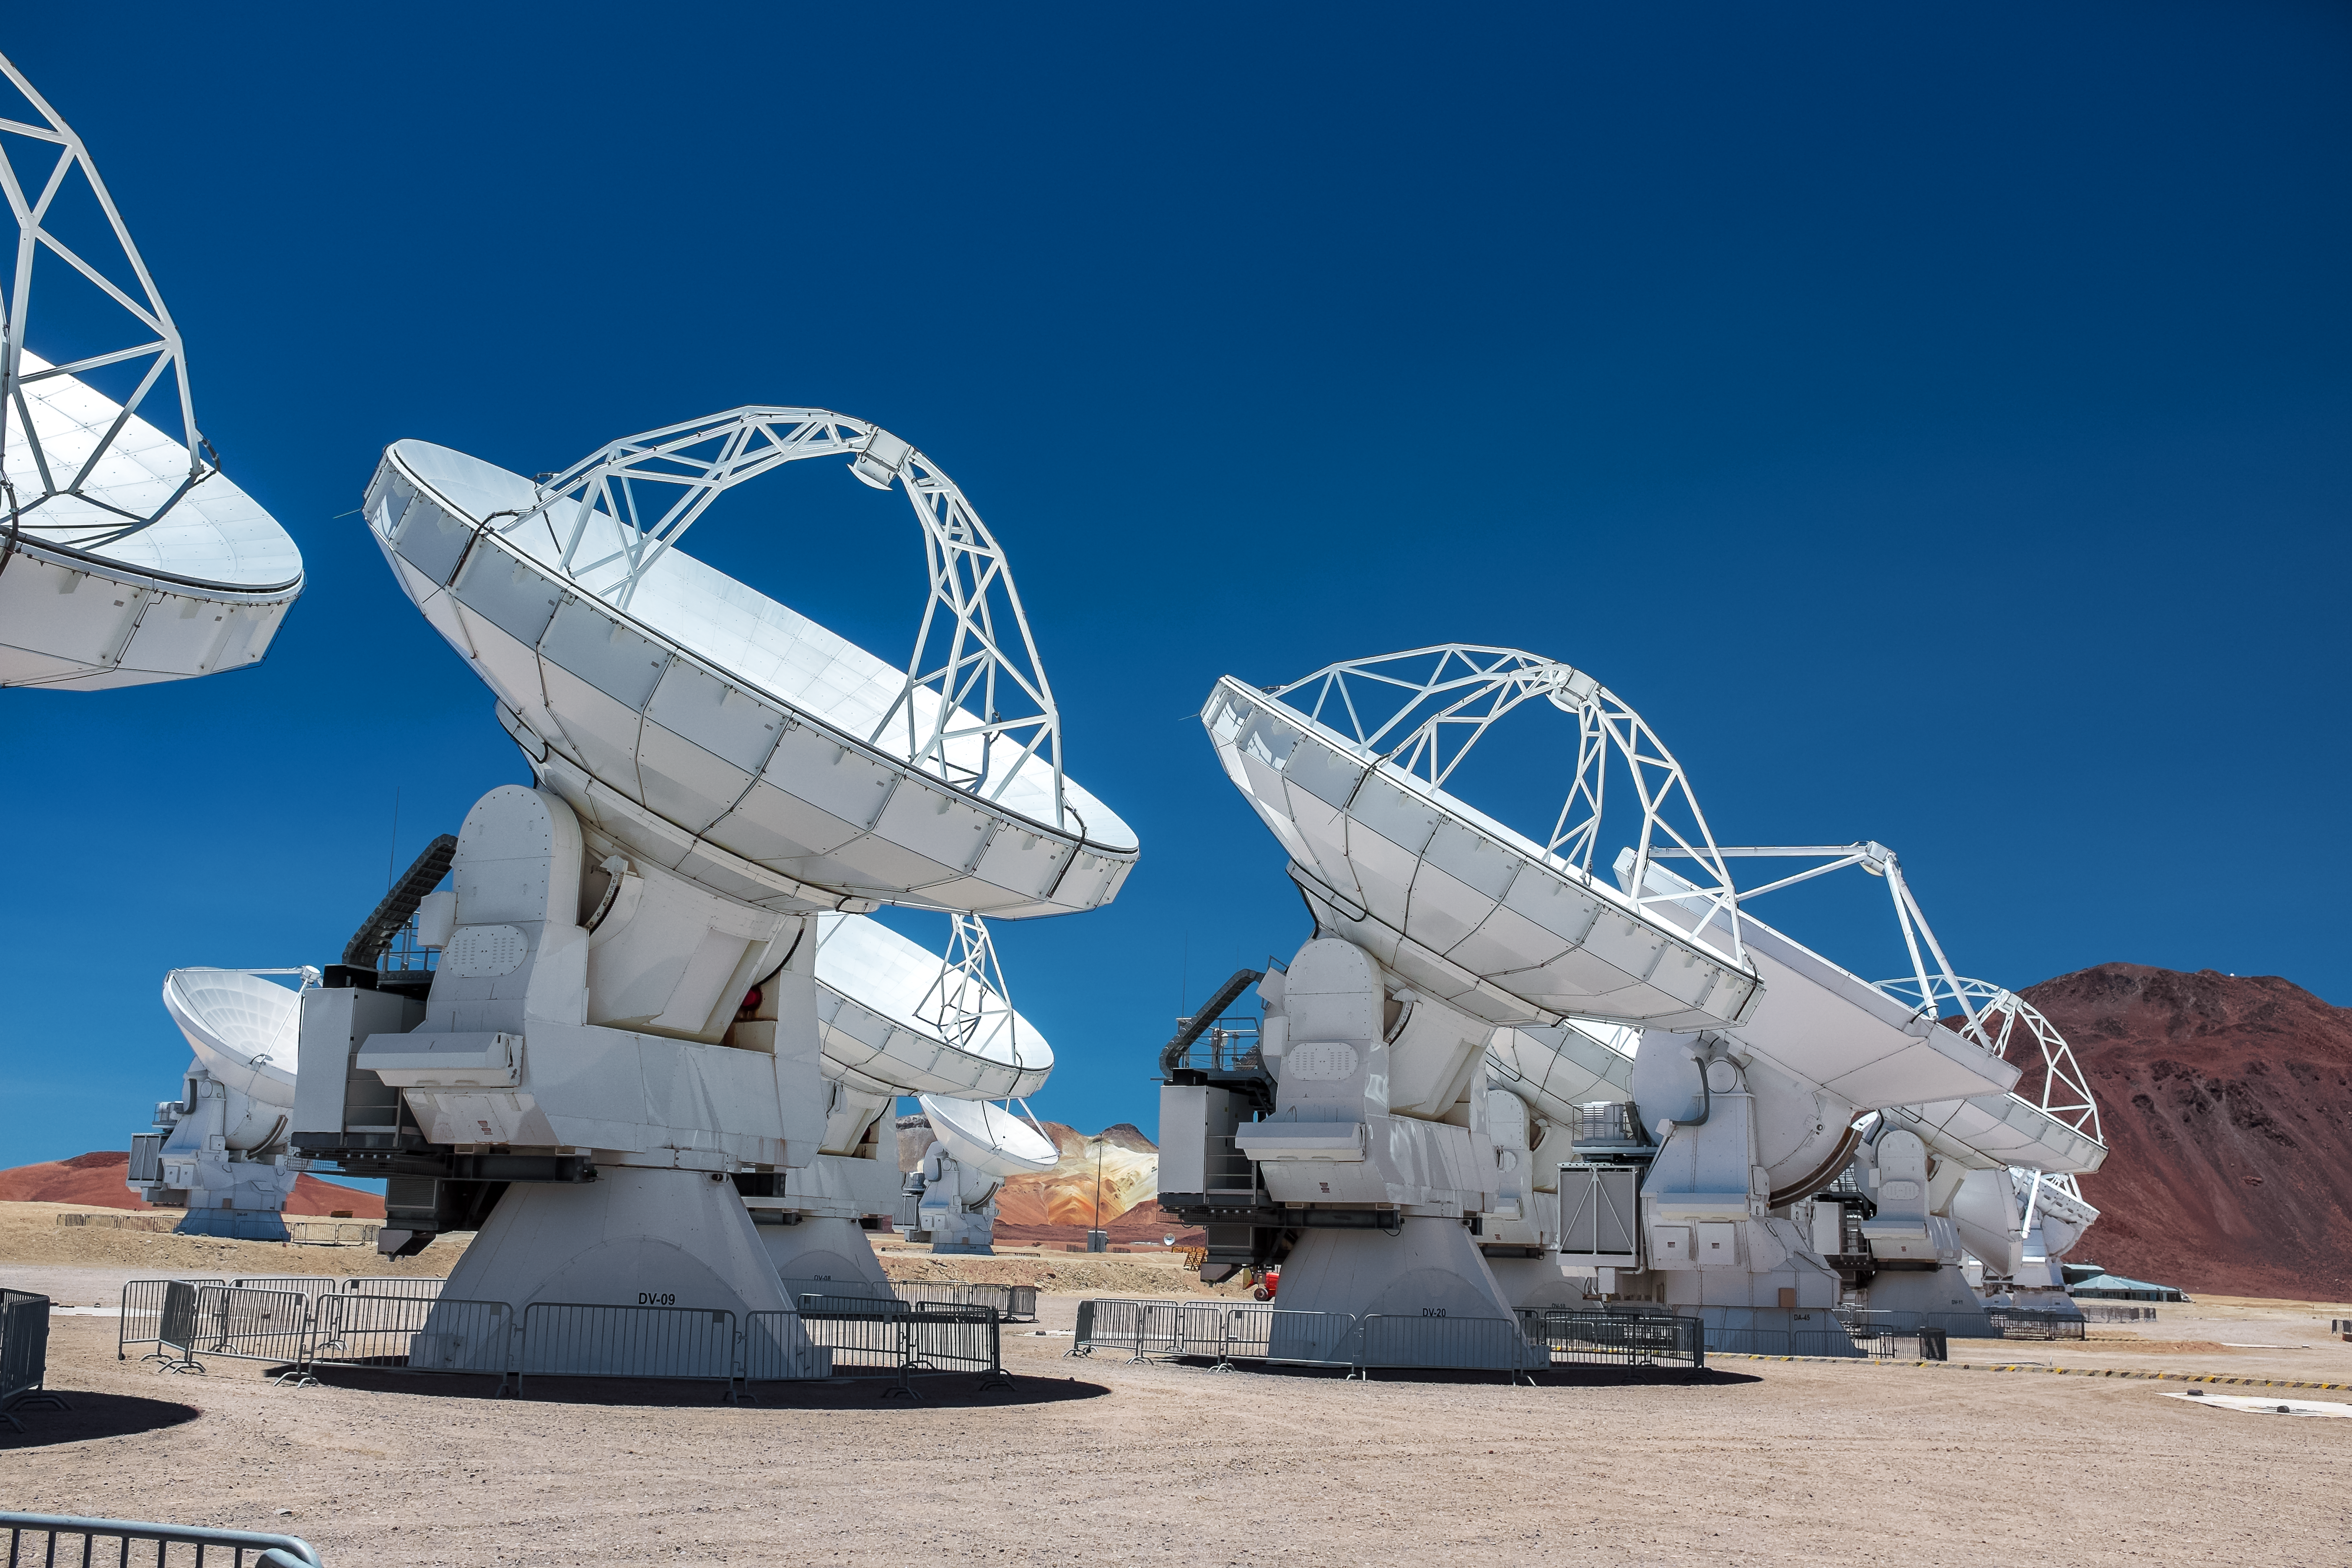

ALMA catching some rays

ALMA peers attentively at the sky, although there is little to see in the day.

Credit: M. Roselund/ESO